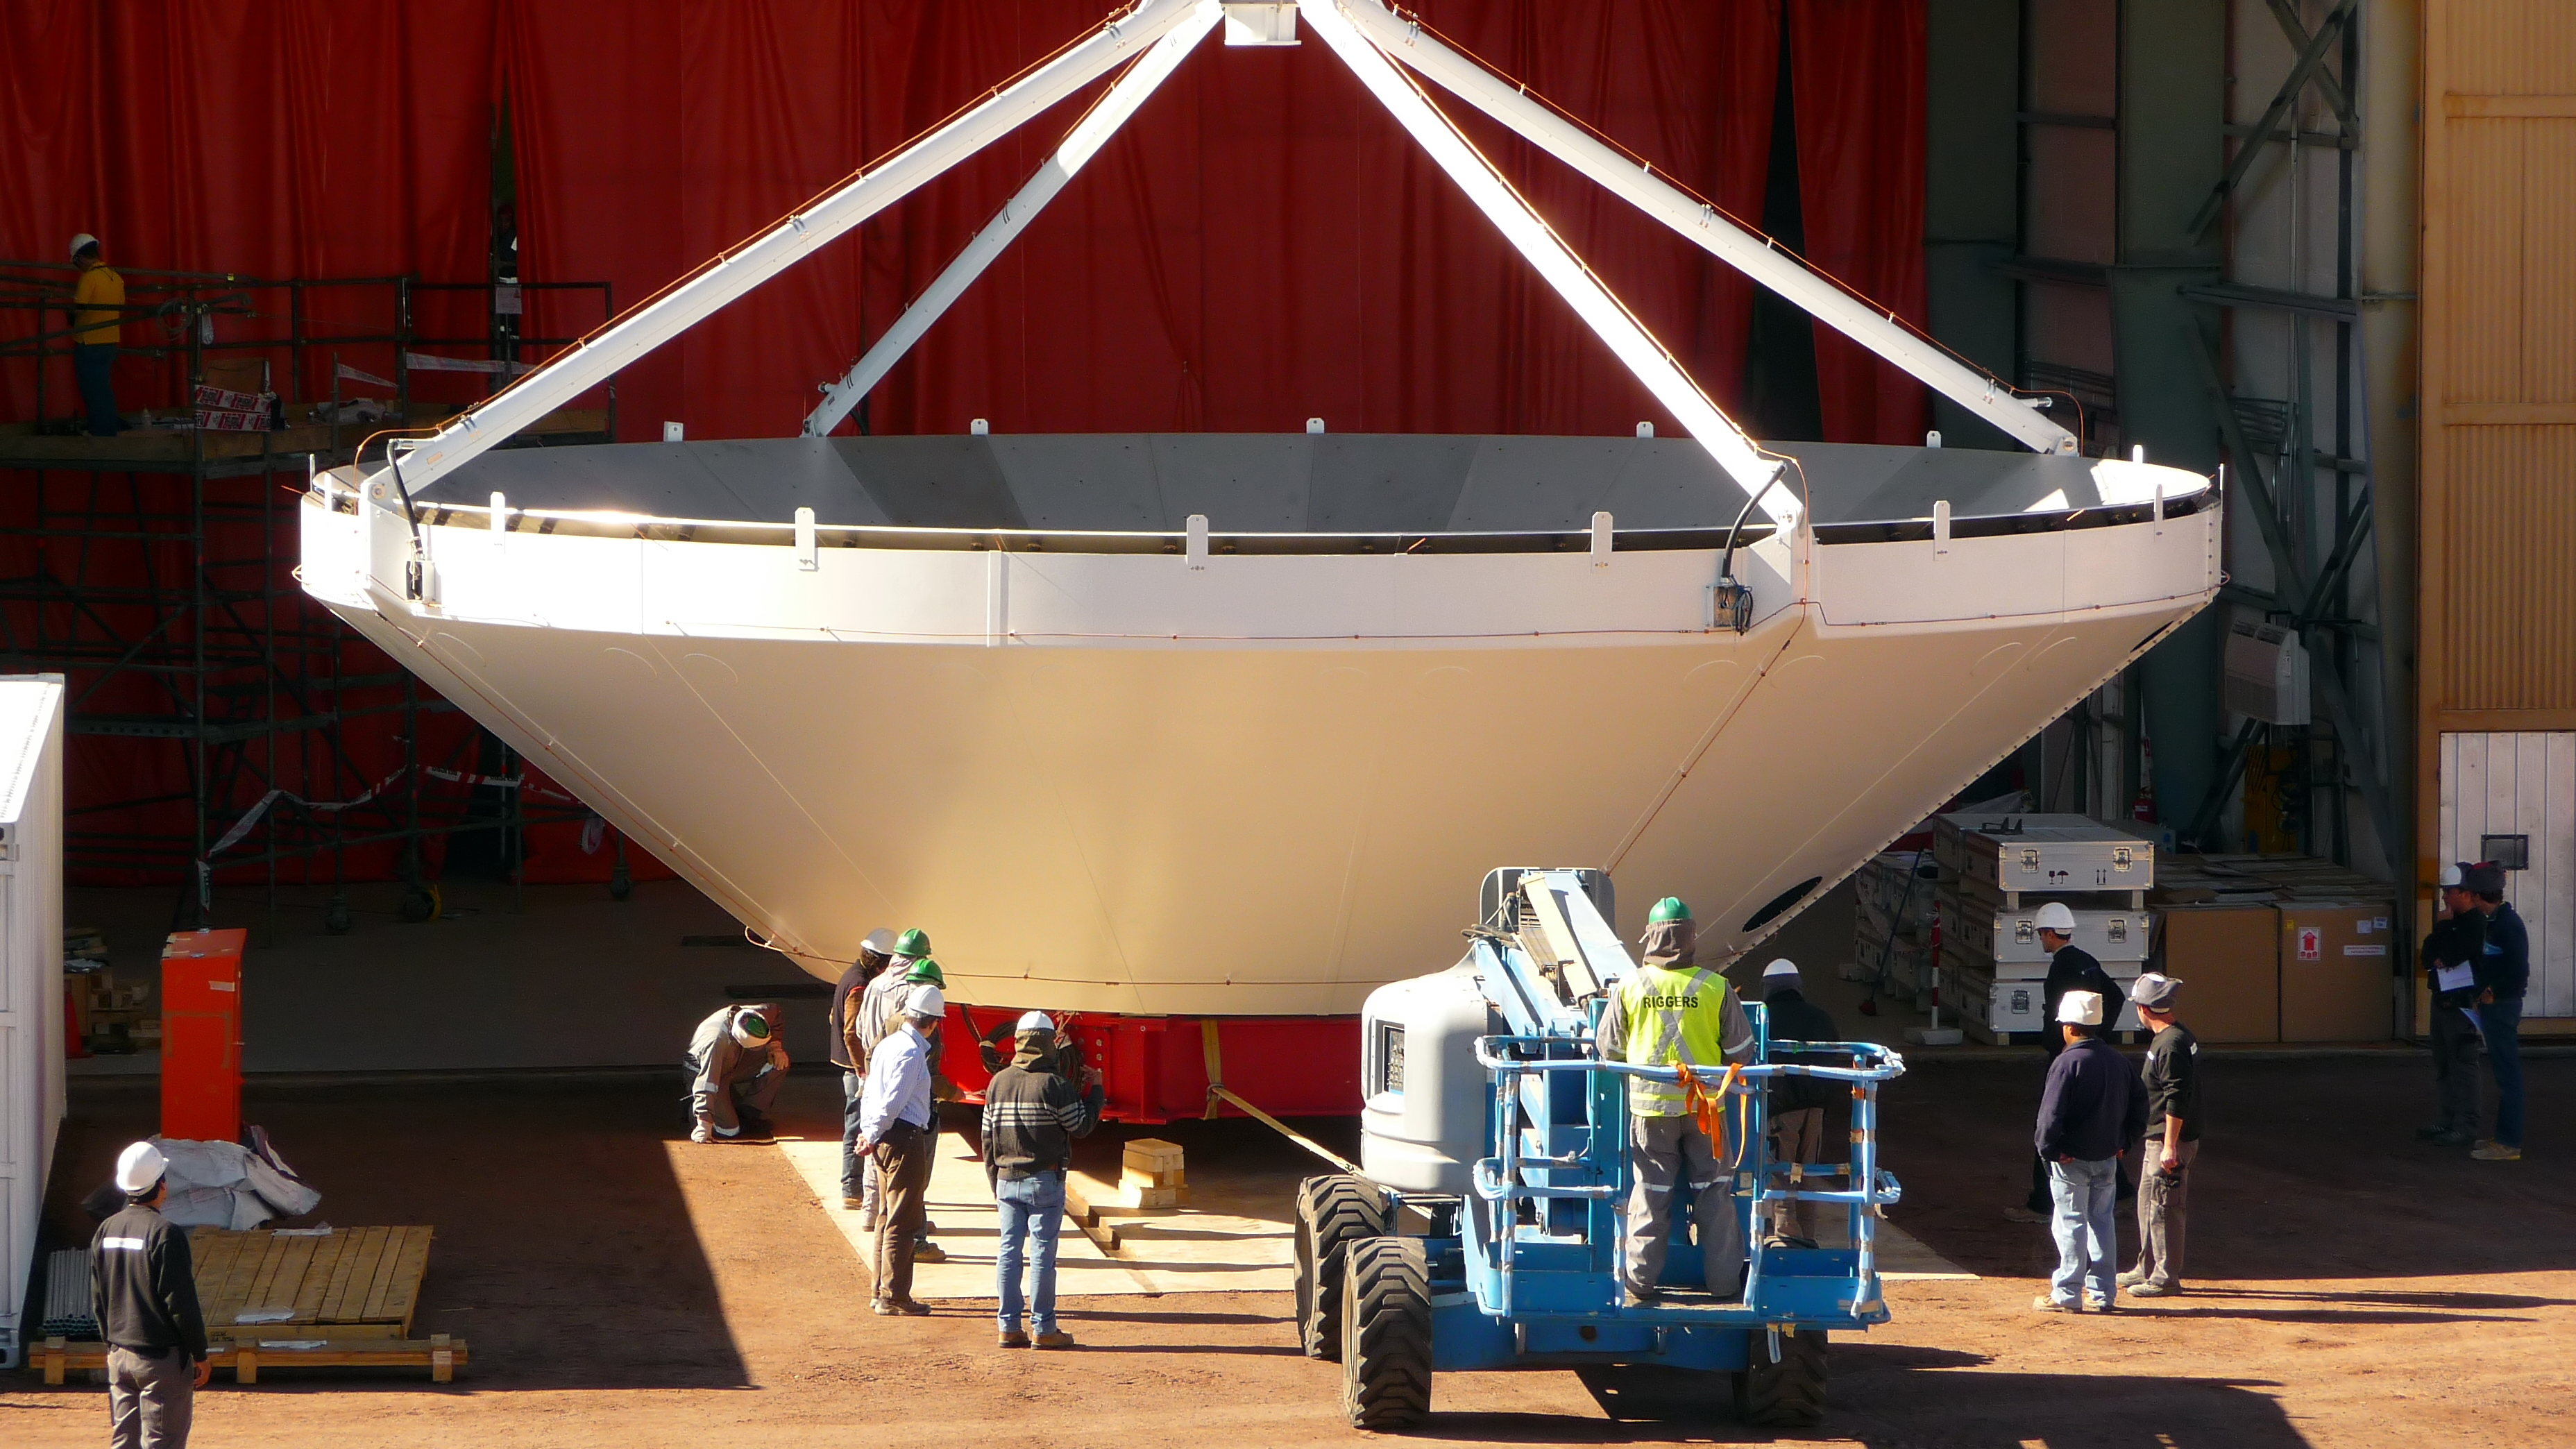

Assembly of first European ALMA antenna

Image of the assembly of the first European antenna for the Atacama Large Millimeter/submillimeter Array (ALMA). ALMA, the largest ground-based astronomy project in existence, will ultimately be comprised of a giant array of 12-m submillimetre quality antennas, with baselines of several kilometres. An additional, compact array of 7-m and 12-m antennas will complement the main array. ALMA will be based on the Chajnantor plain of the Chilean Andes, 5000 m above sea level. Construction on ALMA started in 2003 and will be completed in 2012. The ALMA project is an international collaboration between Europe, East Asia and North America in cooperation with the Republic of Chile.

Credit: ALMA (ESO/NAOJ/NRAO)/S. Rossi (ESO)